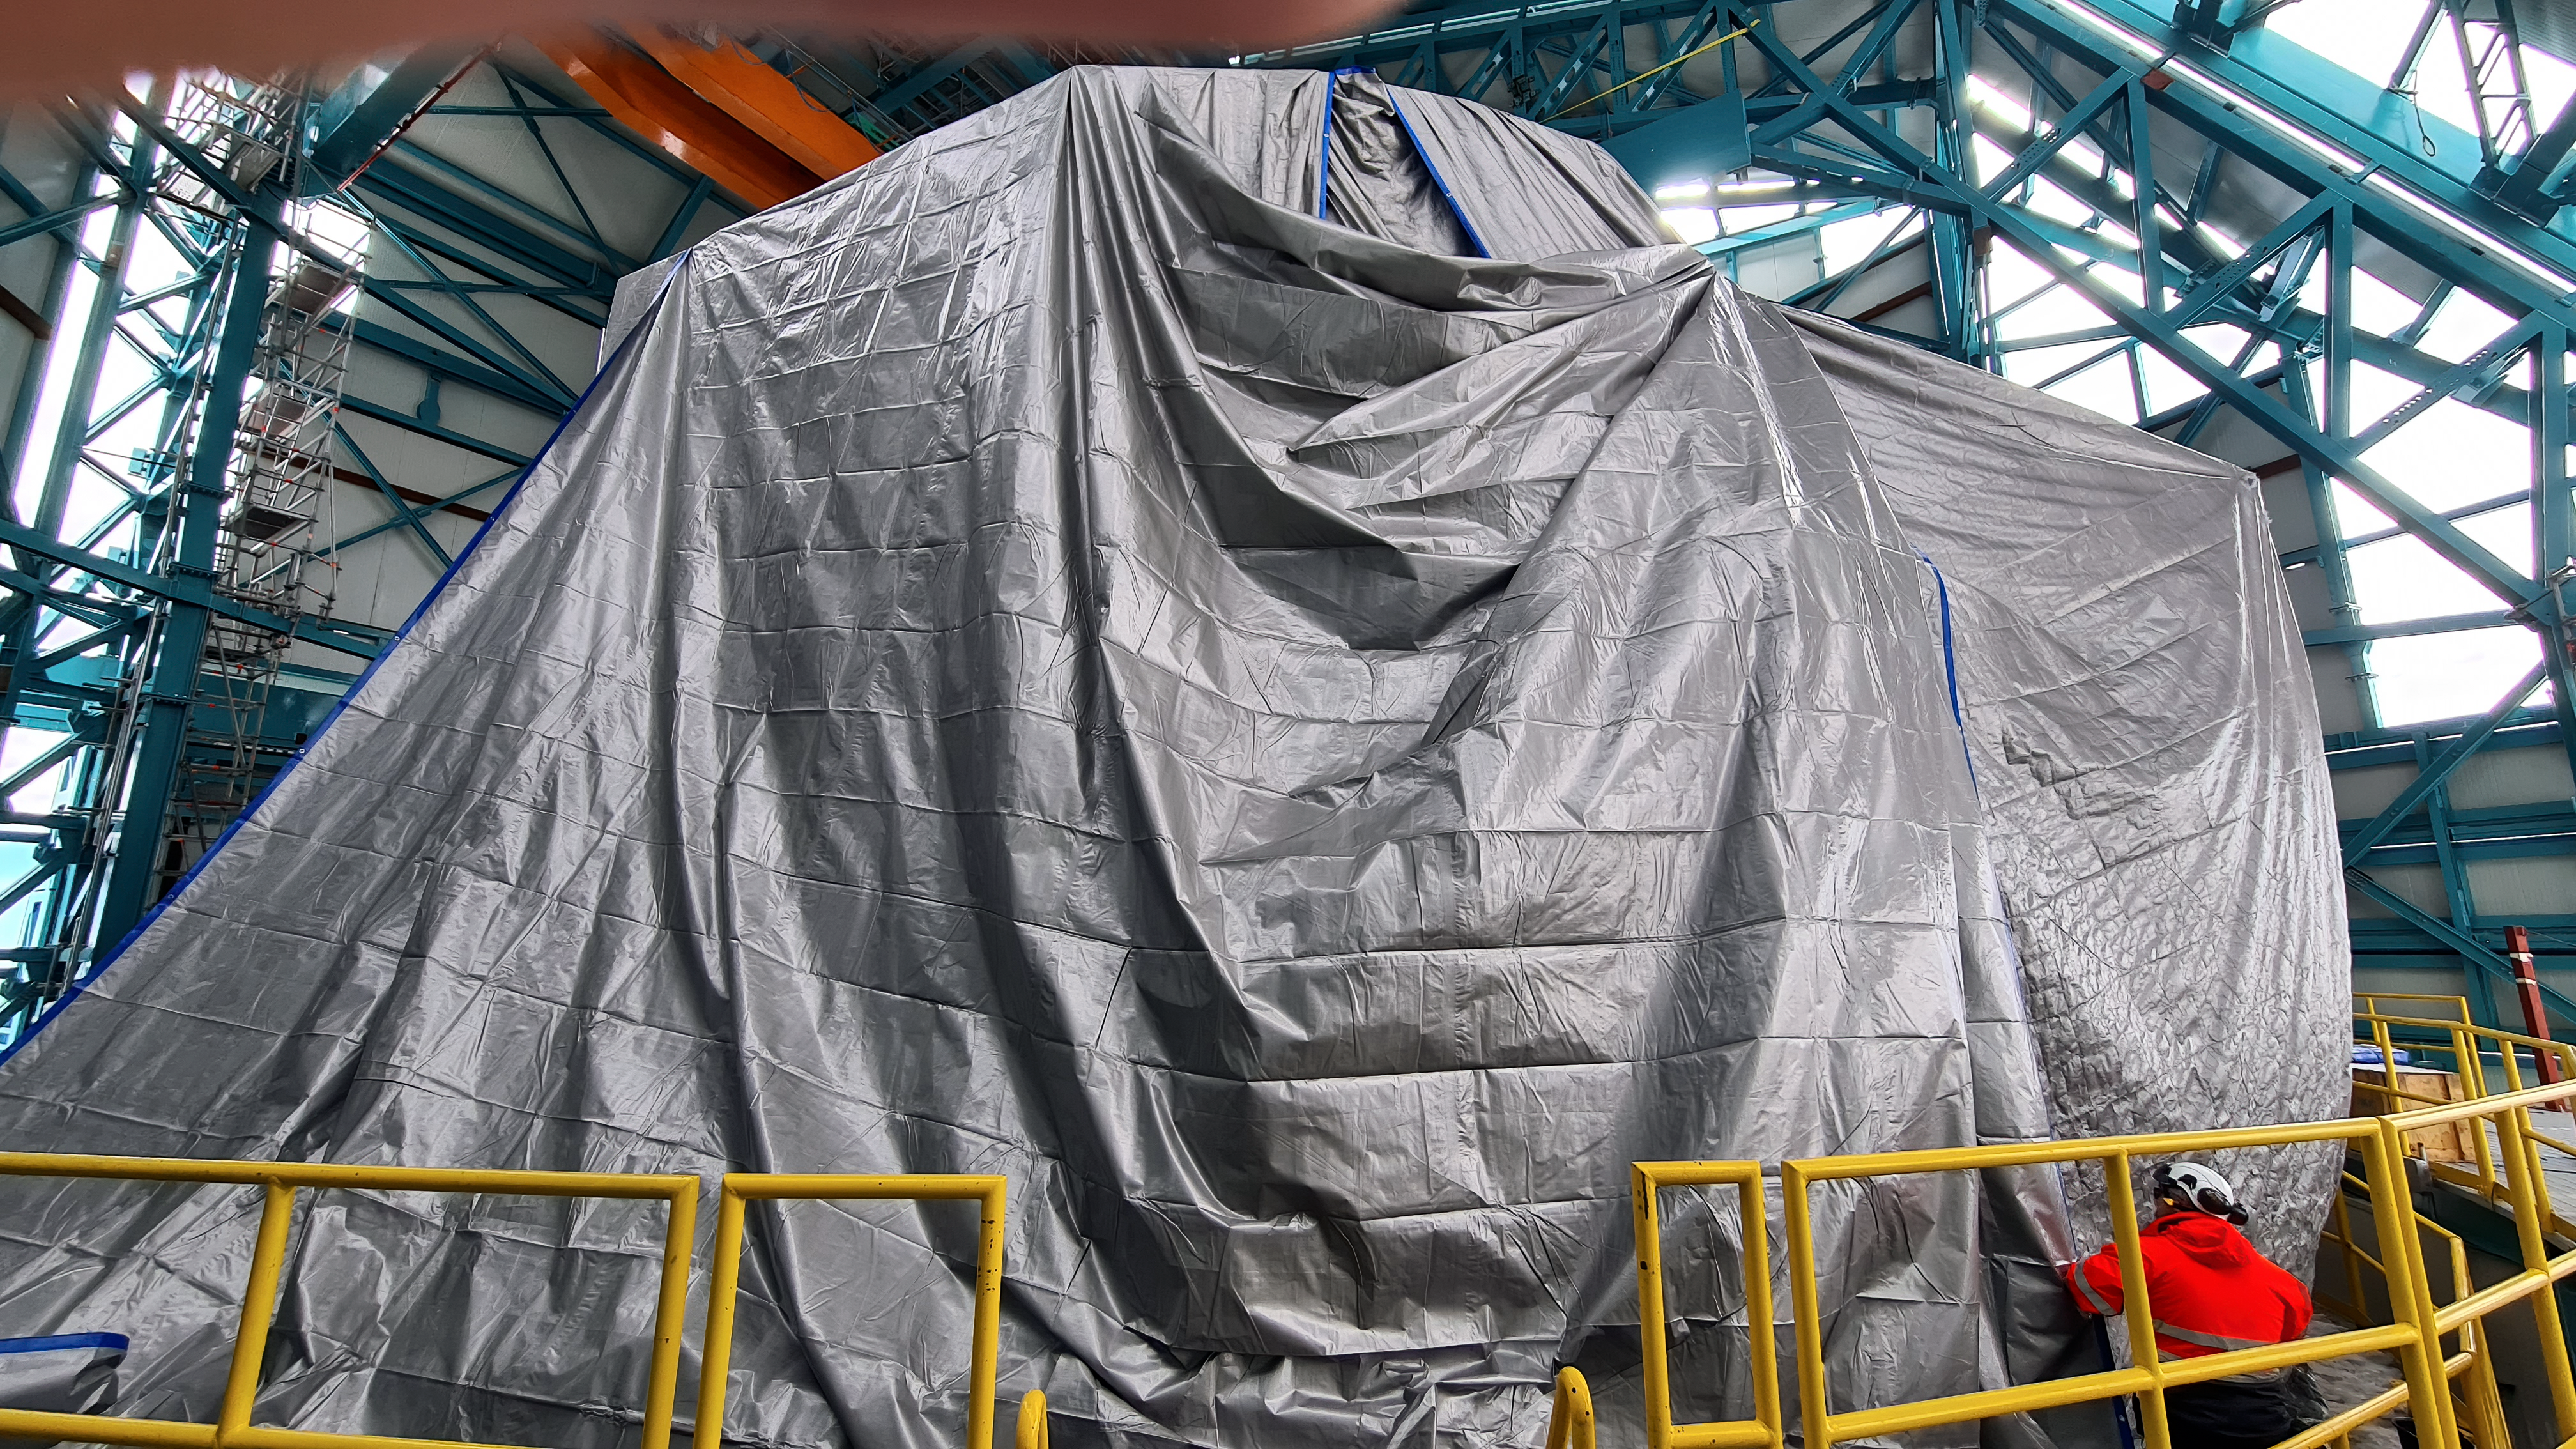

Vera C. Rubin Observatory 1 July 2020

An inspection of the summit 1 July 2020.

Credit: NOIRLab